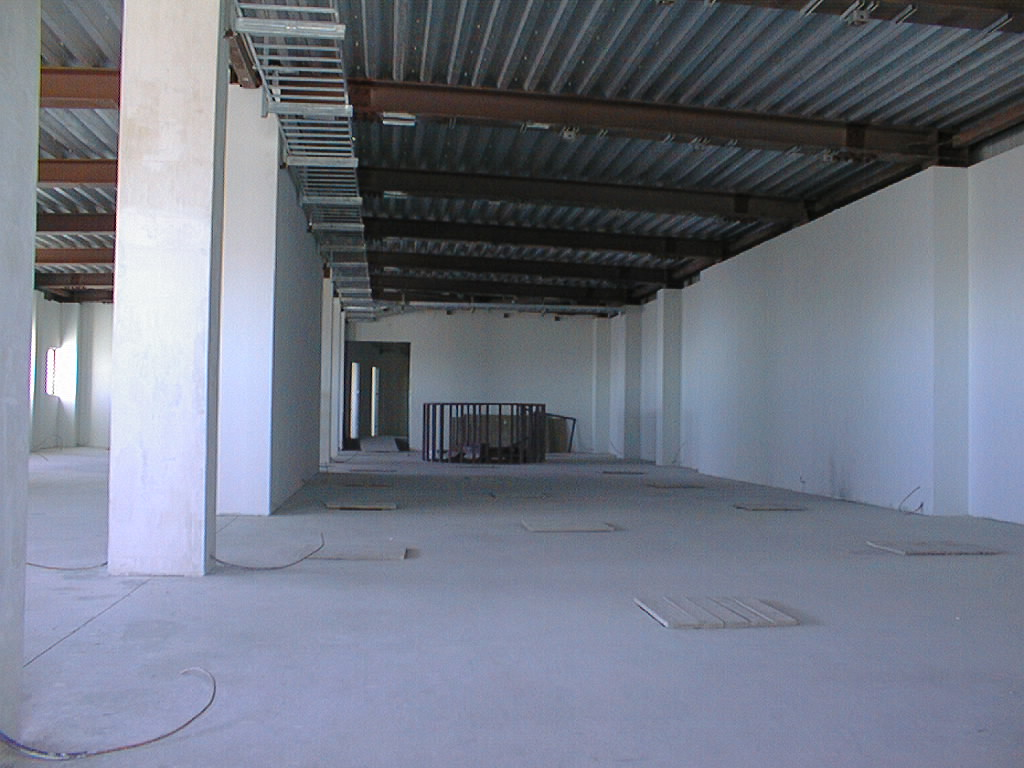

Inside the VLT control building

Inside the Control Building. From here, the astronomers and night assistants control the Very Large Telescope and receive the raw data from the many instruments.

Credit: ESO